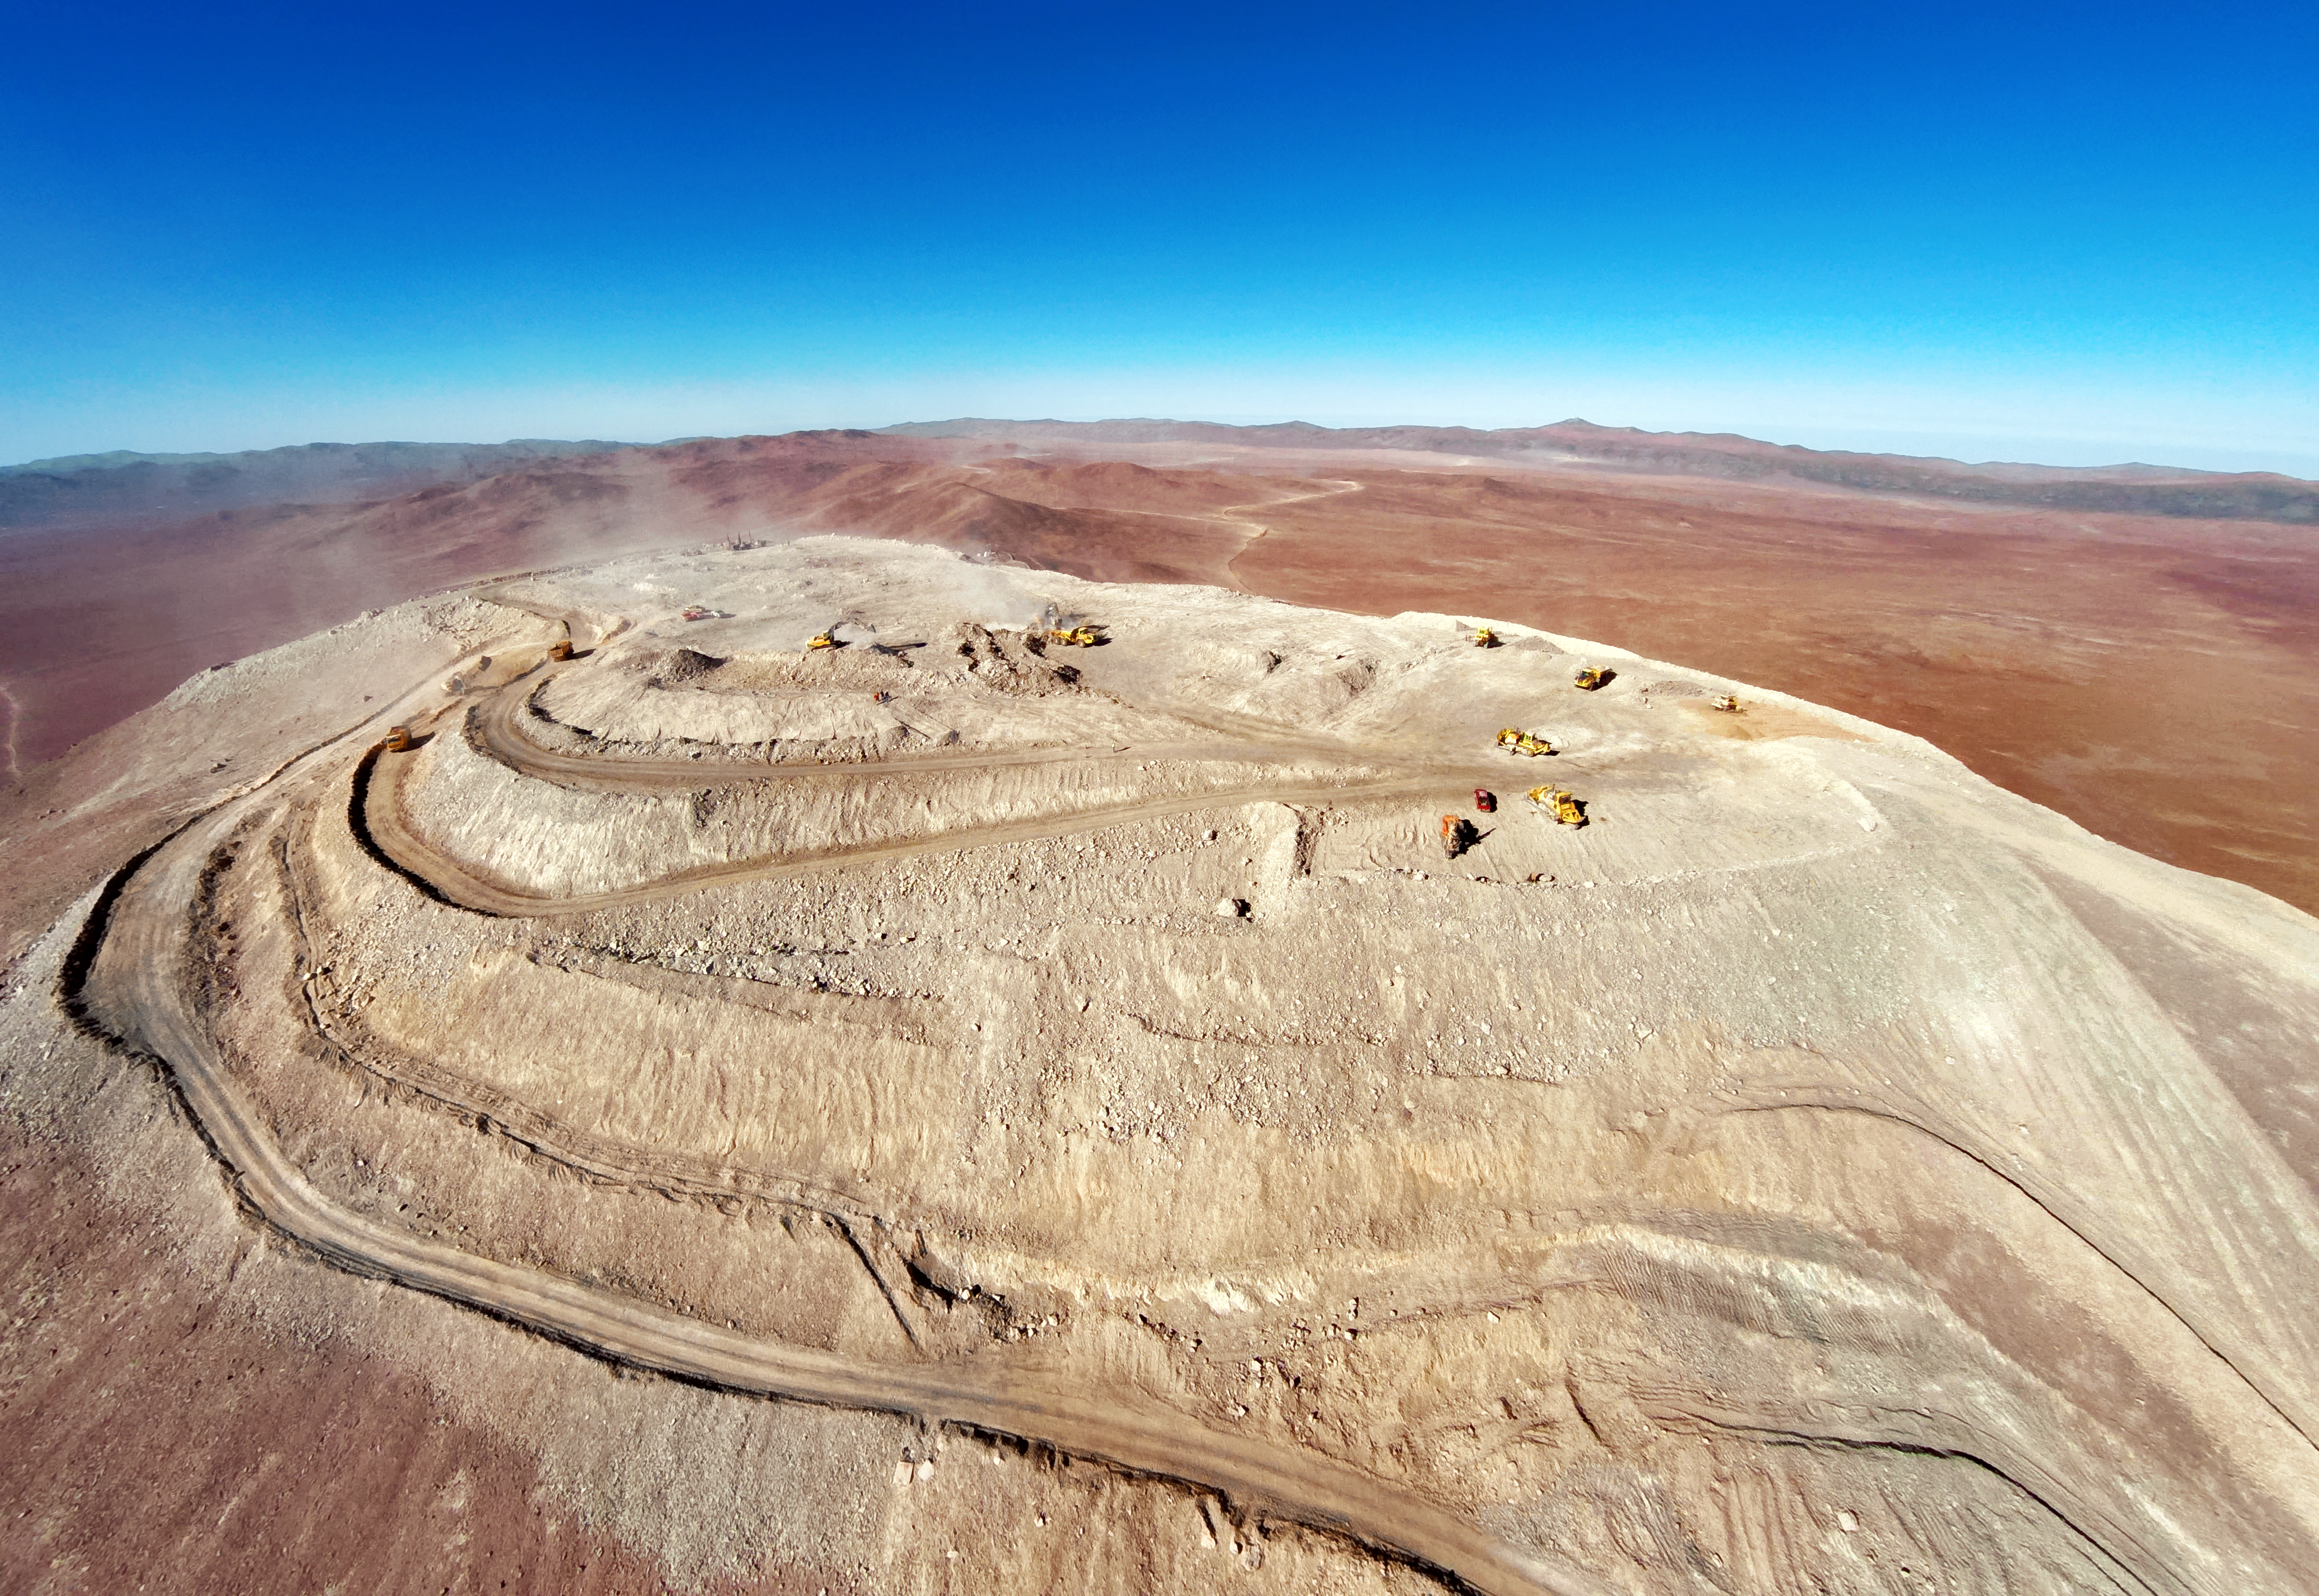

A Flat Armazones

Coated in a layer of ashen dust and littered with heavy equipment vehicles, the peak of Cerro Armazones appears conspicuously flattened as efforts continue to craft a platform for the European Extremely Large Telescope (E-ELT).

This shot of the monumental work in progress was taken from a quadcopter by ESO Photo Ambassador Gerd Hüdepohl, allowing a stretch of the Chilean Coastal Range, with Cerro Paranal and the Very Large Telescope, to be unveiled as a dramatic backdrop. The Atacama Desert and its crumpled mountains unfurl outwards, dissolving into a hazy blue towards the horizon. They provide a largely featureless but quietly arresting stage for the E-ELT, which will serve as the world’s largest optical and near-infrared telescope.

The clear skies of the Atacama provide the E-ELT with the perfect conditions to see the Universe with a sharpness far exceeding even that of the NASA/ESA Hubble Space Telescope. When operational, this statuesque telescope will lend its hand towards the hunt for habitable exoplanets, while also peering further back in time and space to reveal the mechanisms behind the formation of the first stars and galaxies. As with any great scientific venture, the unforeseeable discoveries that might arise also have an allure of their own.

When it is completed, the E-ELT will house a 39-metre main mirror, which will collect more light than all the world’s existing 8–10-metre telescopes combined. The dome containing the telescope will stand some 74 metres in height and span 86 metres in diameter: a beast by any standards, with Cerro Armazones providing the perfect seat for this monster of modern astronomy.

A video can be watched here.

Credit: ESO/G. Hüdepohl (atacamaphoto.com)